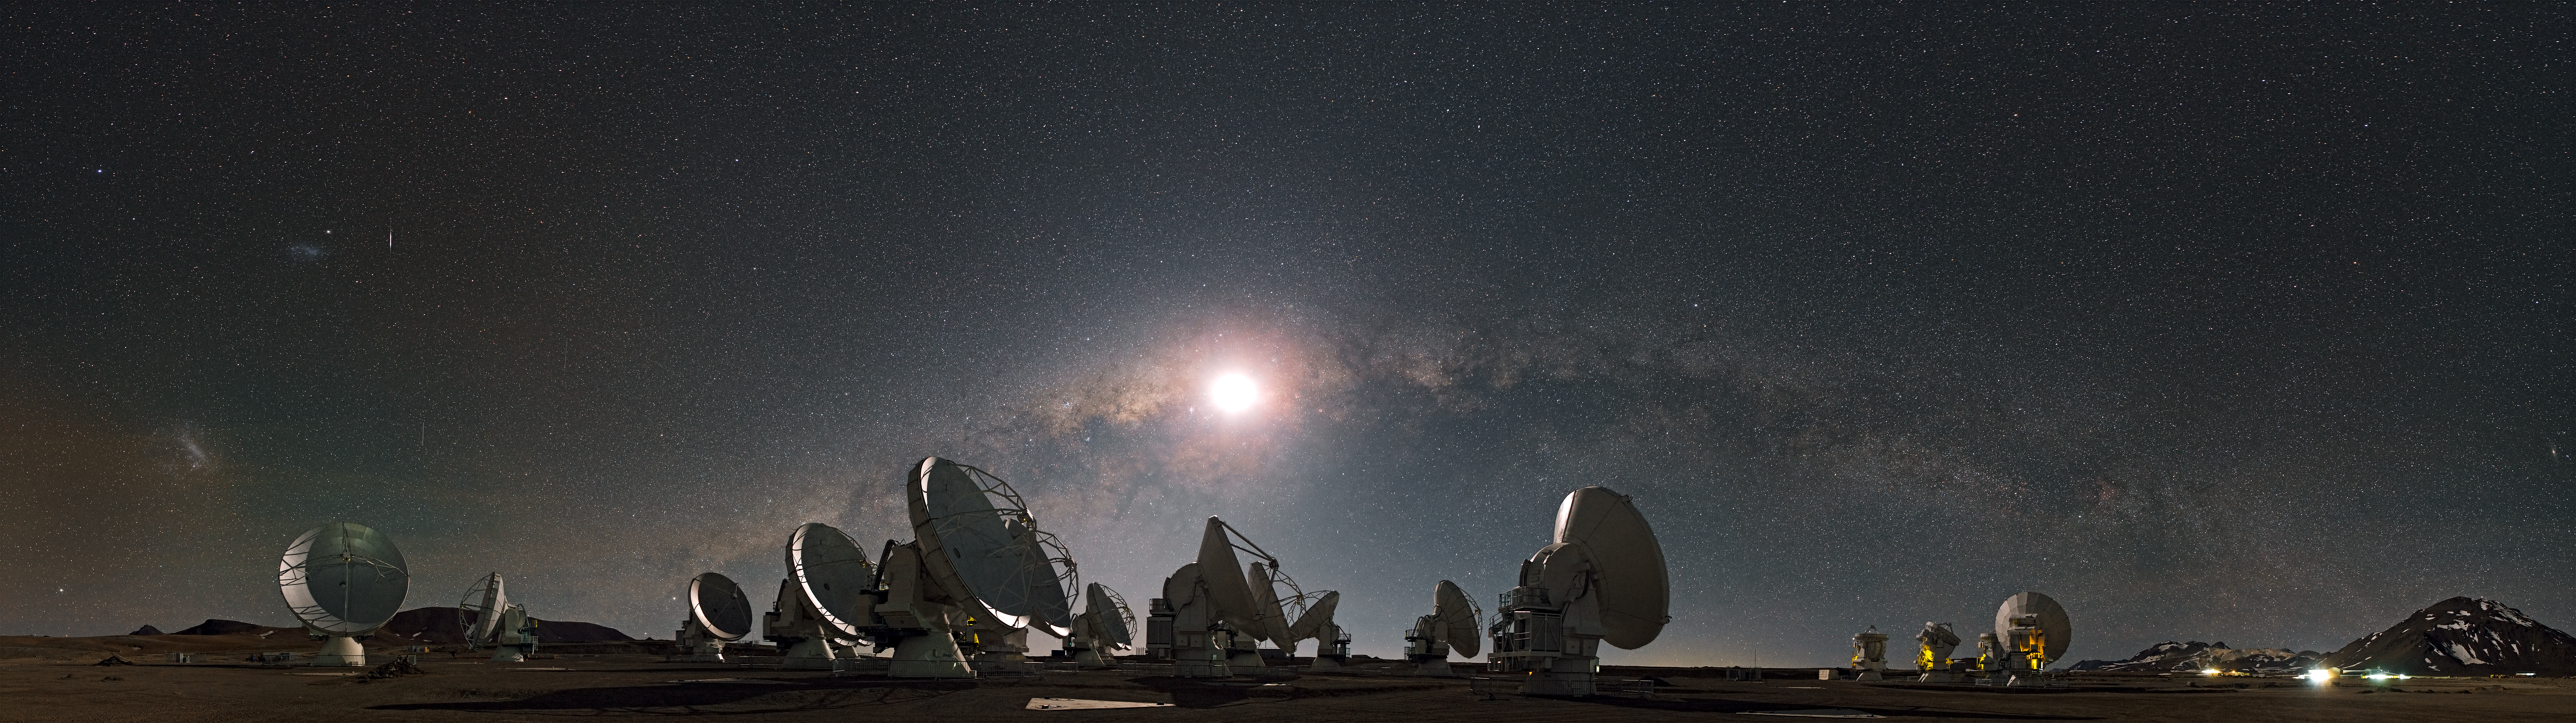

The moon and the arc of the Milky Way

ESO Photo Ambassador Stéphane Guisard captured this astounding panorama from the site of ALMA, the Atacama Large Millimeter/submillimeter Array, in the Chilean Andes. The 5000-metre-high and extremely dry Chajnantor plateau offers the perfect place for this state-of-the-art telescope, which studies the Universe in millimetre- and submillimetre-wavelength light.

Numerous giant antennas dominate the centre of the image. When ALMA is complete, it will have a total of 54 of these 12-metre-diameter dishes. Above the array, the arc of the Milky Way serves as a resplendent backdrop. When the panorama was taken, the Moon was lying close to the centre of the Milky Way in the sky, its light bathing the antennas in an eerie night-time glow. The Large and Small Magellanic Clouds, the biggest of the Milky Way's dwarf satellite galaxies, appear as two luminous smudges in the sky on the left. A particularly bright meteor streak gleams near the Small Magellanic Cloud.

On the right, some of ALMA’s smaller 7-metre antennas — twelve of which will be used to form the Atacama Compact Array — can be seen. Still further on the right shine the lights of the Array Operations Site Technical Building. And finally, looming behind this building is the dark, mountainous peak of Cerro Chajnantor.

ALMA, an international astronomy facility, is a partnership of Europe, North America and East Asia in cooperation with the Republic of Chile. ALMA construction and operations are led on behalf of Europe by ESO, on behalf of North America by the National Radio Astronomy Observatory (NRAO), and on behalf of East Asia by the National Astronomical Observatory of Japan (NAOJ). The Joint ALMA Observatory (JAO) provides the unified leadership and management of the construction, commissioning and operation of ALMA.

Credit: ESO/S. Guisard (www.eso.org/~sguisard)